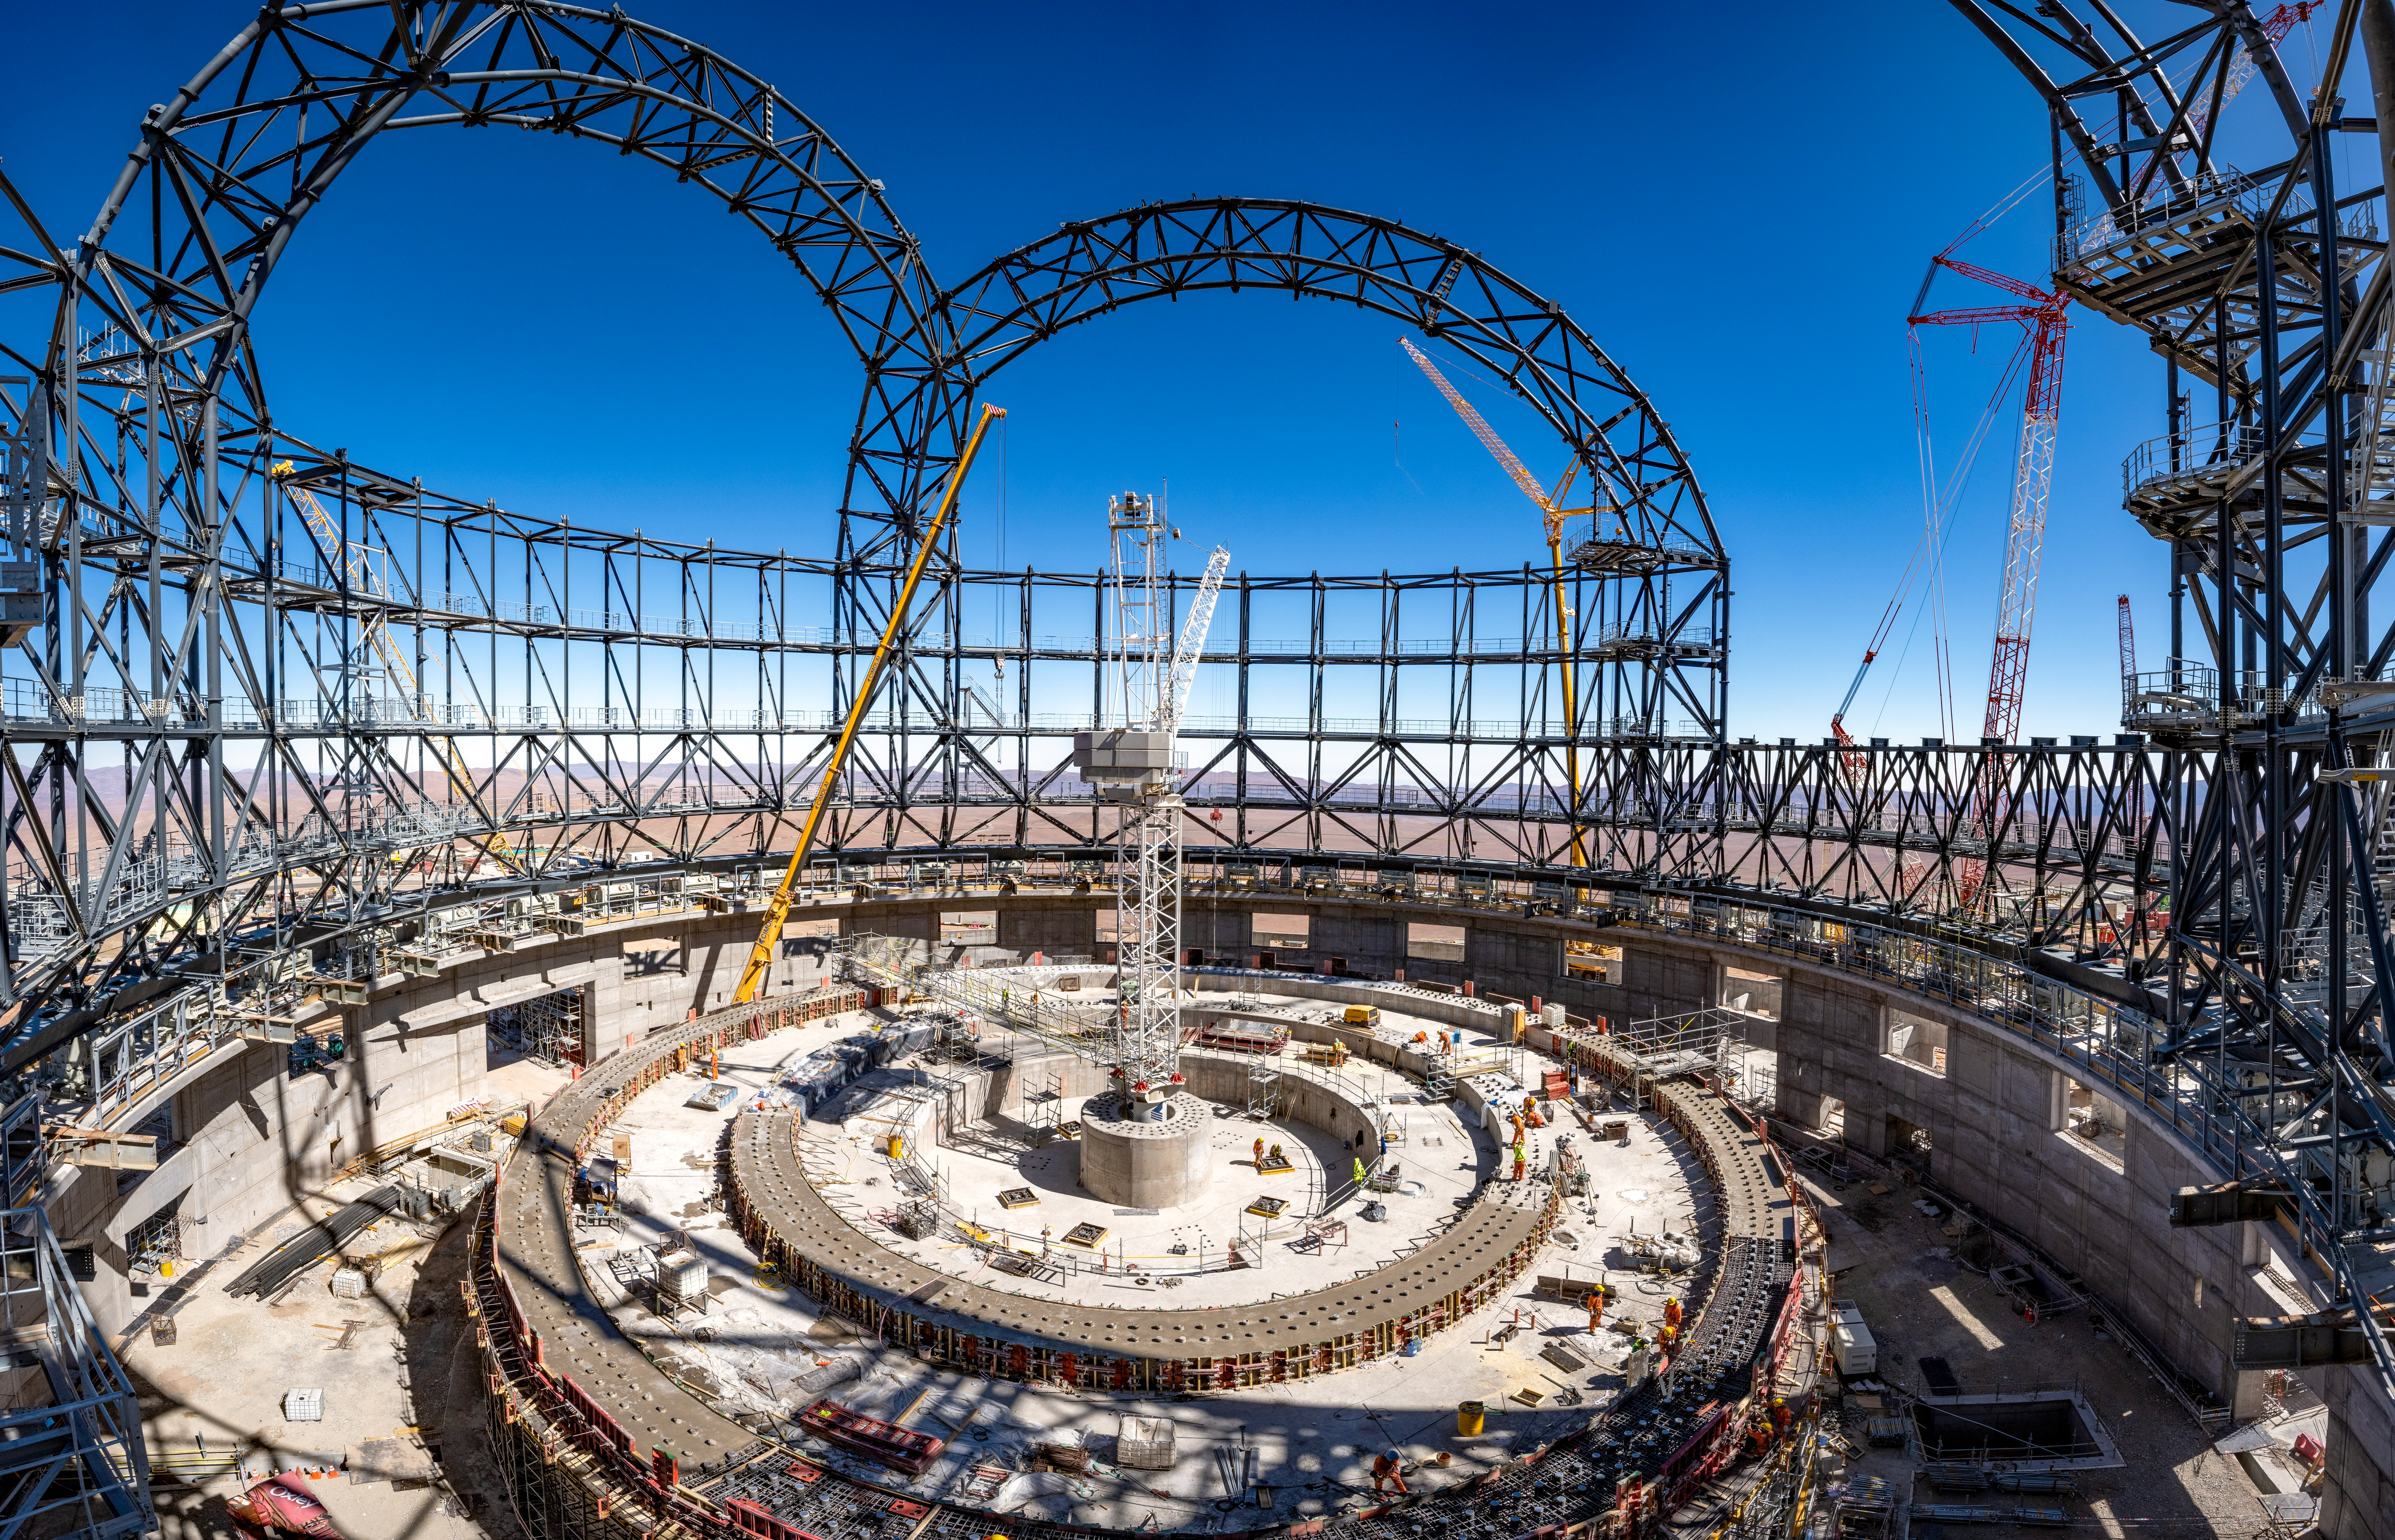

A view from the inside of the ELT dome

This picture was taken in early August 2023 and shows the inside of the dome of ESO’s Extremely Large Telescope (ELT), which is under construction and now close to 80 metres high. The network of steel structures over the round concrete base is mounted on a rail inserted into trolleys. Thanks to this movable structure, the entire dome of the telescope will rotate and the ELT will be able to observe different parts of the sky. At the centre we can see the foundations that will support the telescope structure.

Credit: G. Hüdepohl (atacamaphoto.com)/ESO